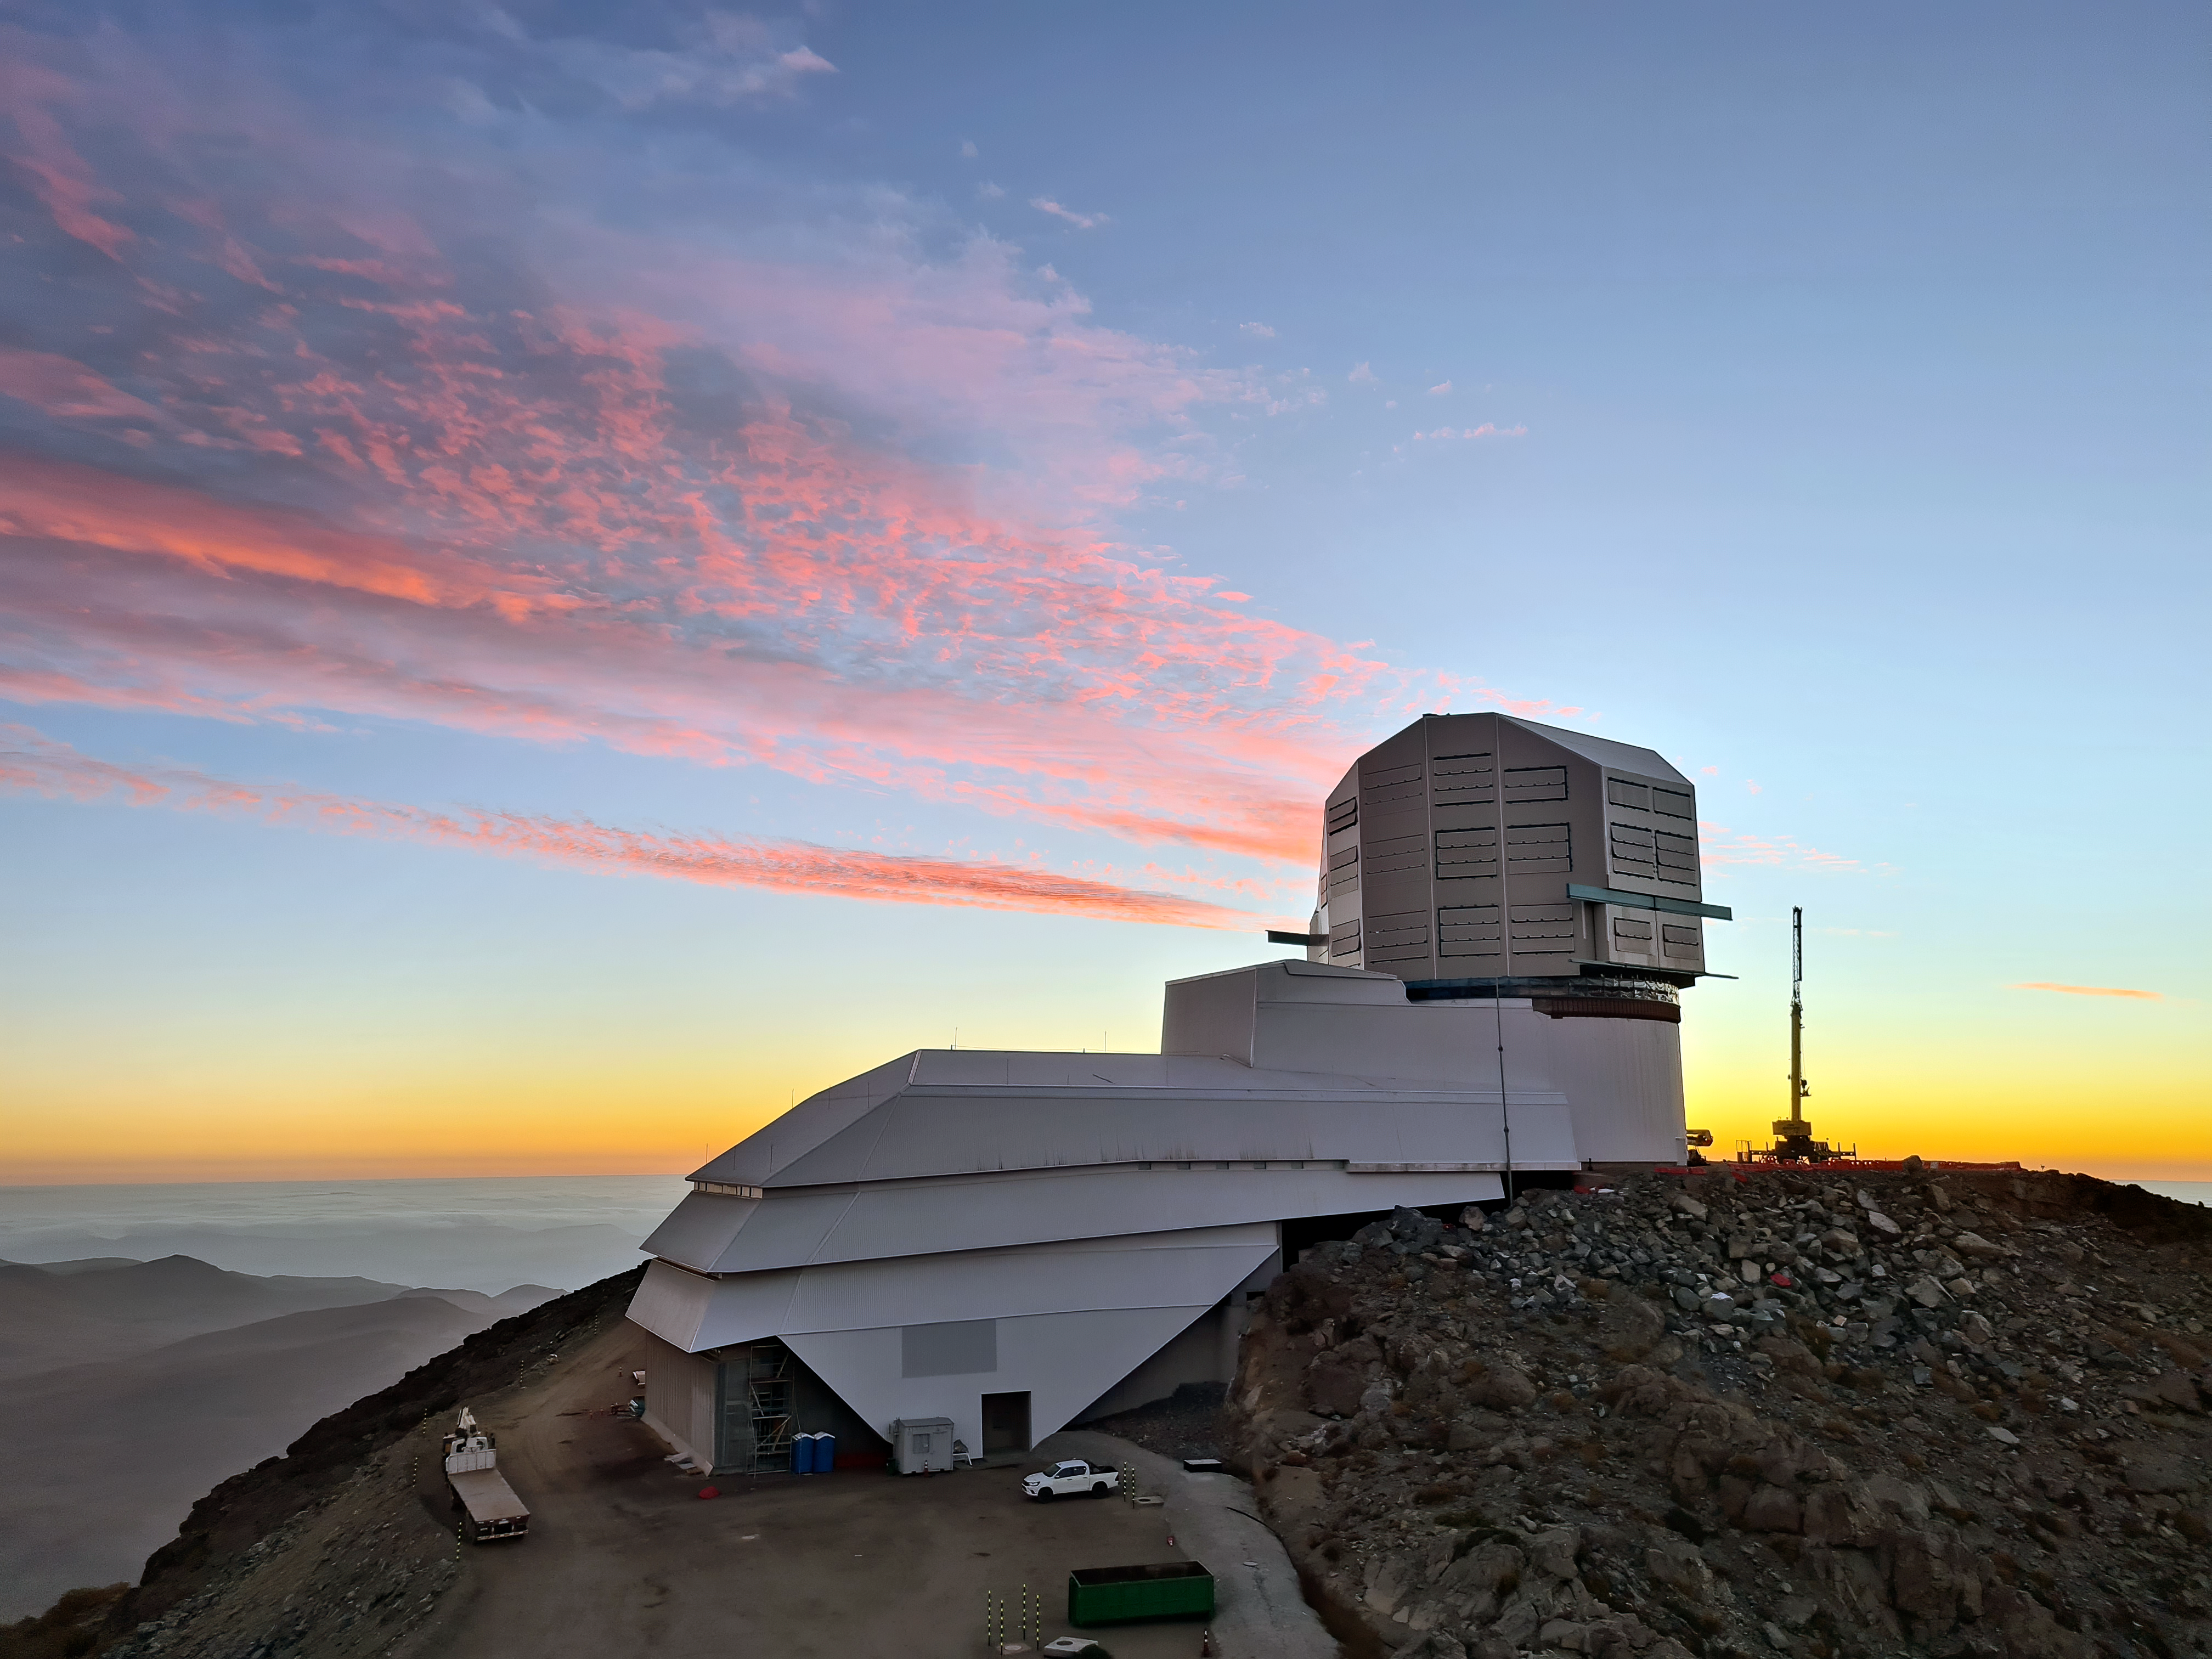

Vera C. Rubin Observatory

Vera C. Rubin Observatory summit facility at sunset.

Credit: NOIRLab/NSF/AURA